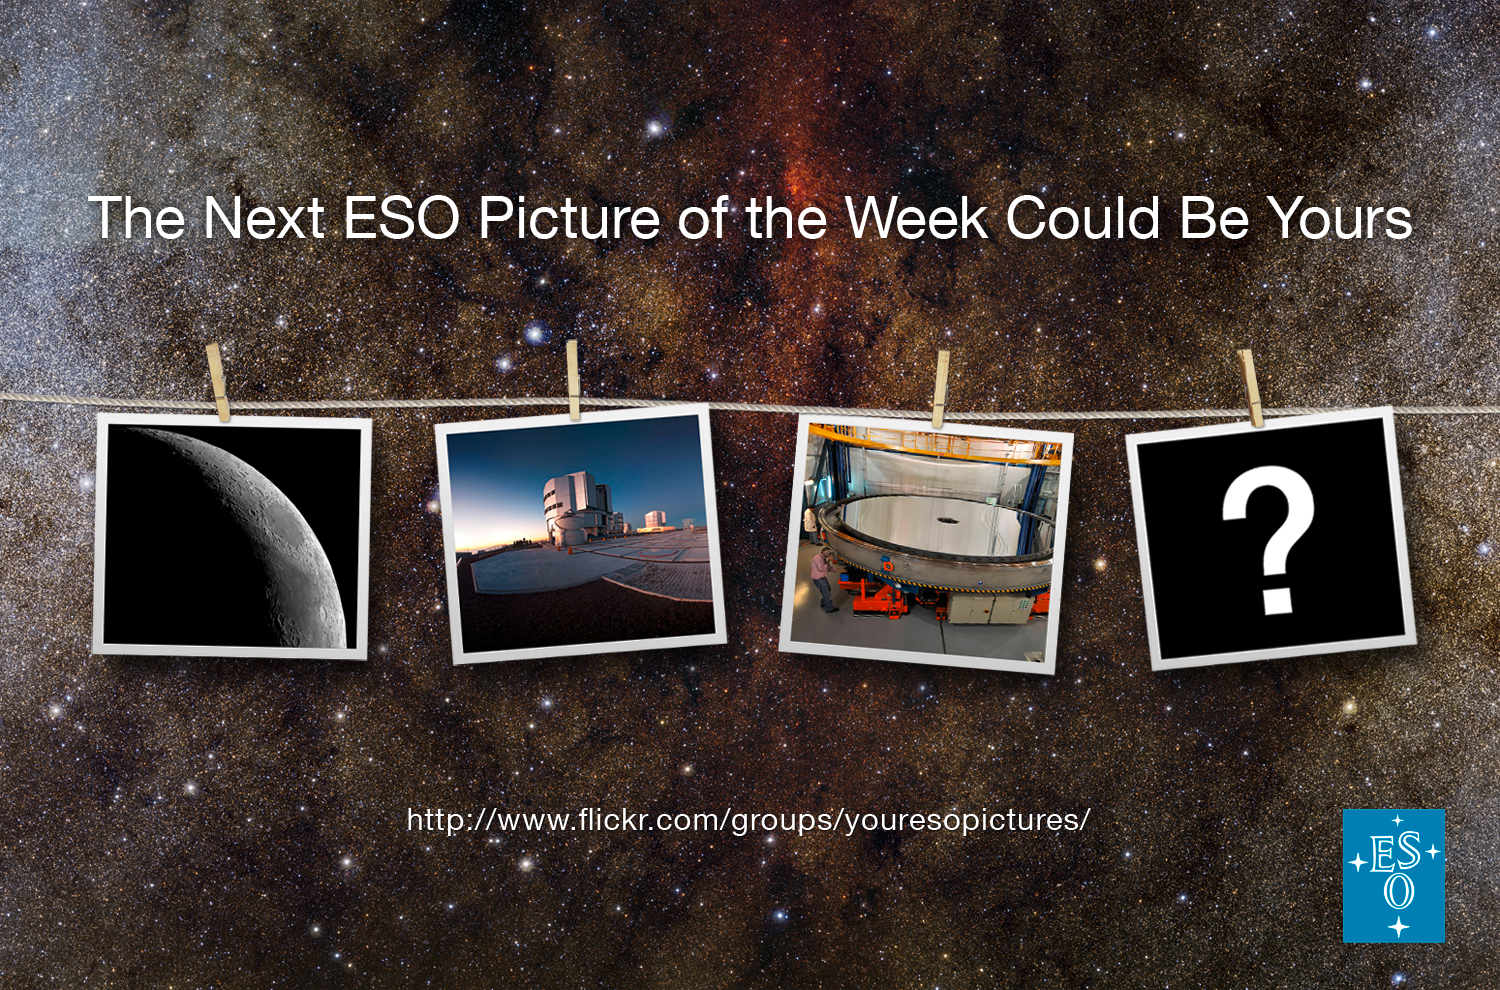

Your ESO Pictures

Your ESO Pictures is a Flickr group initiated by ESO as a platform for everyone who wishes to share their ESO-related photos with the world. You are encouraged to submit pictures of anything connected with ESO — snapshots of our telescopes, drawings, your own artwork inspired by ESO or even images produced from astronomical data from ESO telescopes. We will select the best ones and occasionally feature them as Pictures of the Week on eso.org. If you have a more extensive gallery of pictures taken at ESO sites you could even receive the title of ESO Photo Ambassador. Visit the group here.

Credit: ESO